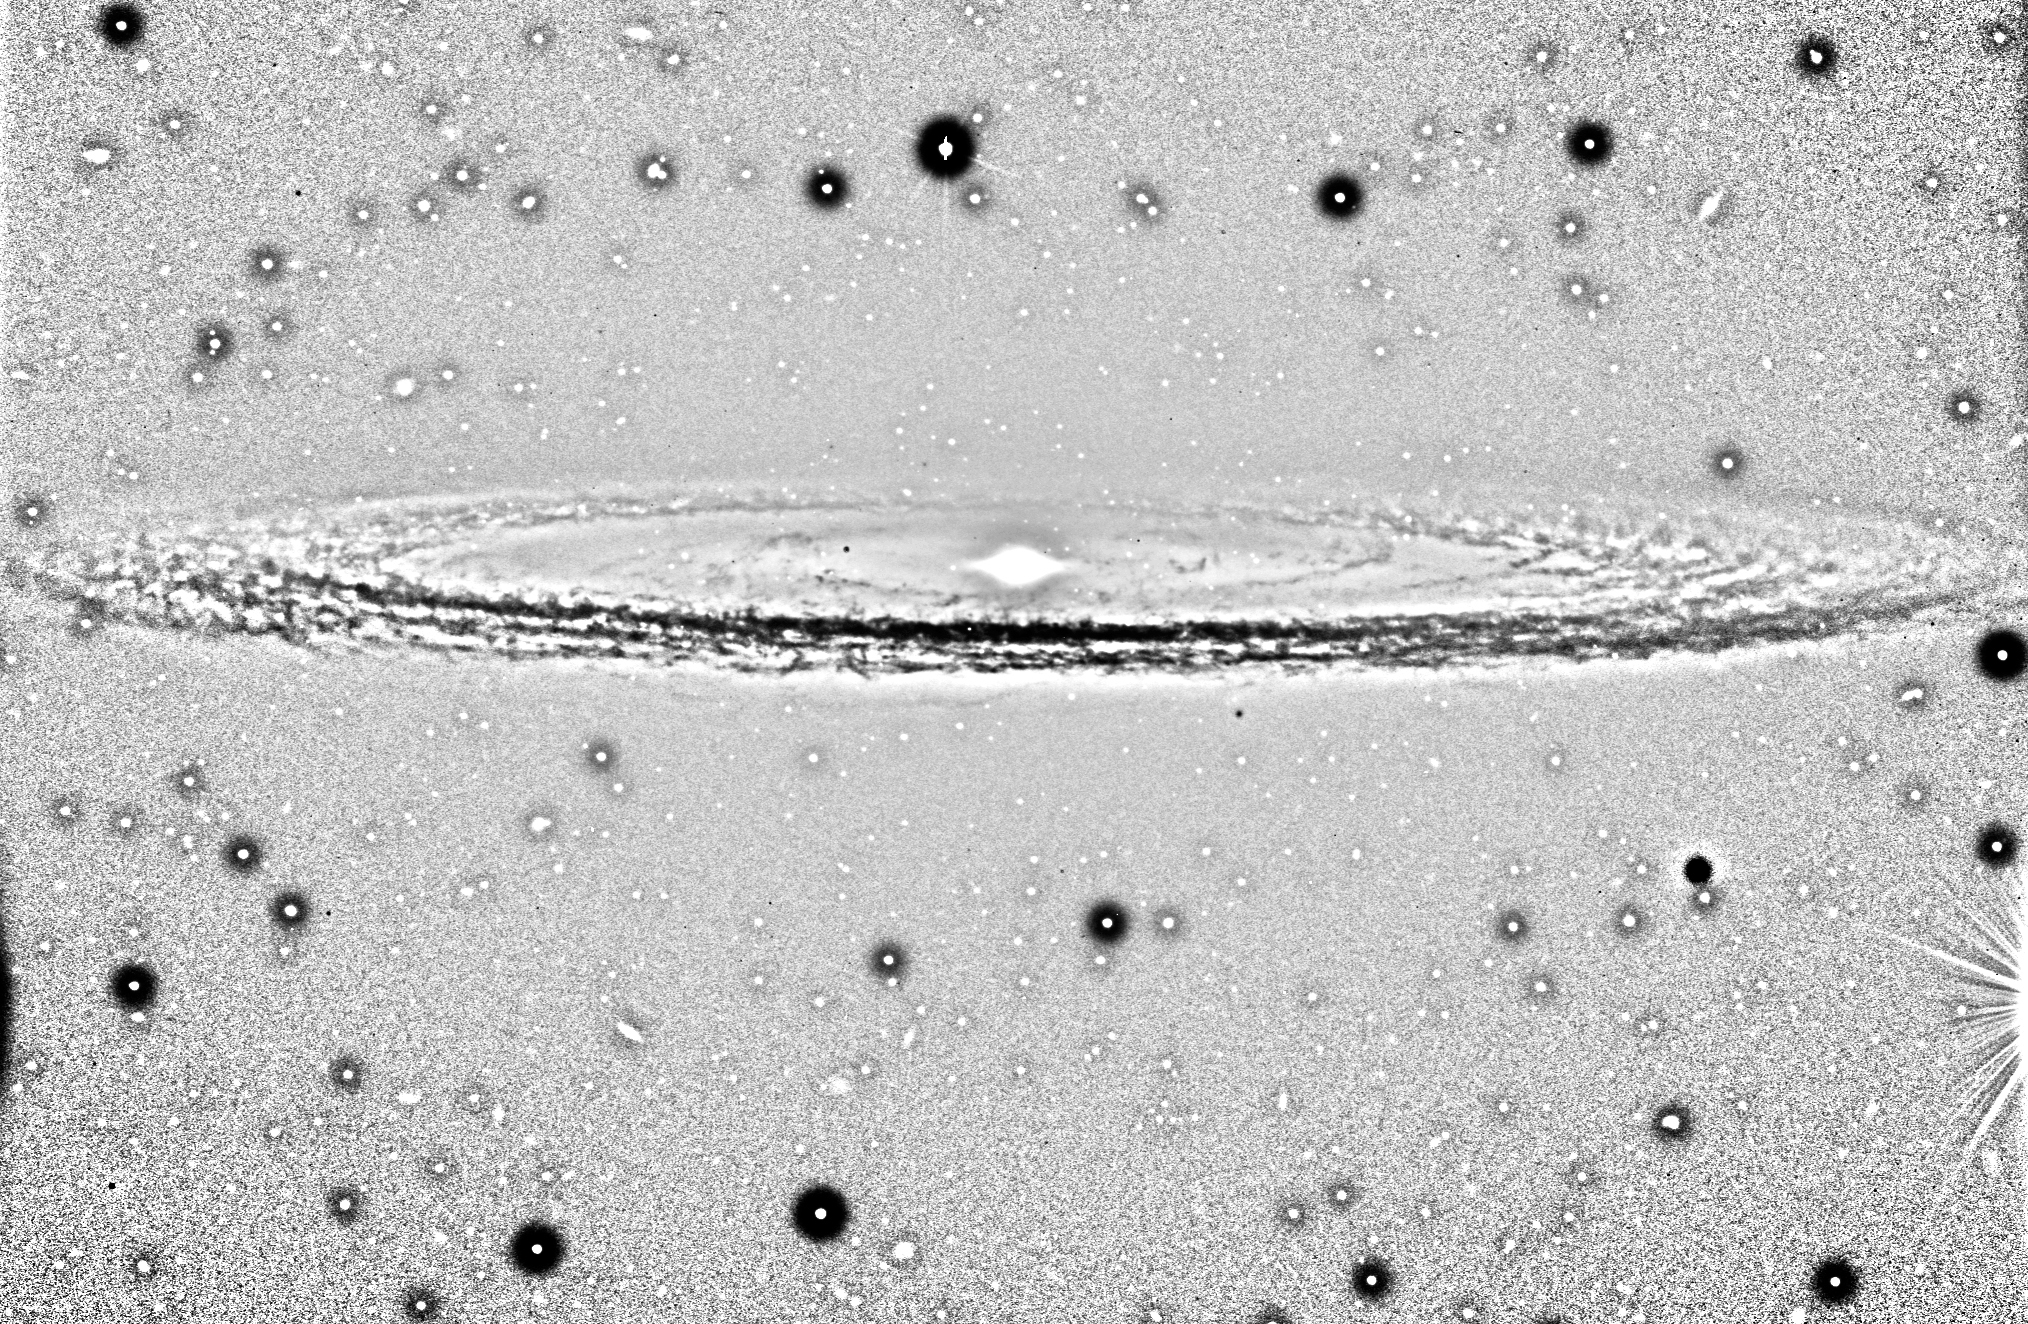

Dustbands in the Sombrero Galaxy

It is possible to follow the spiral structure of the Sombrero Galaxy almost all the way round. The dark areas around the stars and galaxies in the field are artefacts of the image processing. This galaxy is notable for its dominant nuclear bulge, composed primarily of mature stars, and its nearly edge-on disk composed of stars, gas, and intricately structured dust. The complexity of this dust, and the high resolution of this image, is most apparent directly in front of the bright nucleus, but is also very evident as dark absorbing lanes throughout the disk. A significant fraction of the galaxy disk is even visible on the far side of the source, despite its massive bulge.

Technical information : The image has been processed to show the numerous dust bands in the central plane. It was made by dividing the V-band image by itself smoothed with a 2D gaussian profile (sigma: 10 pix); this removes the uniform areas and enhances the high spatial frequency features, e.g. the dust bands. Image processing by Mark Neeser (Kapteyn Institute, Groningen) and Richard Hook (ST/ECF, Garching, Germany).

Credit: ESO/P. Barthel